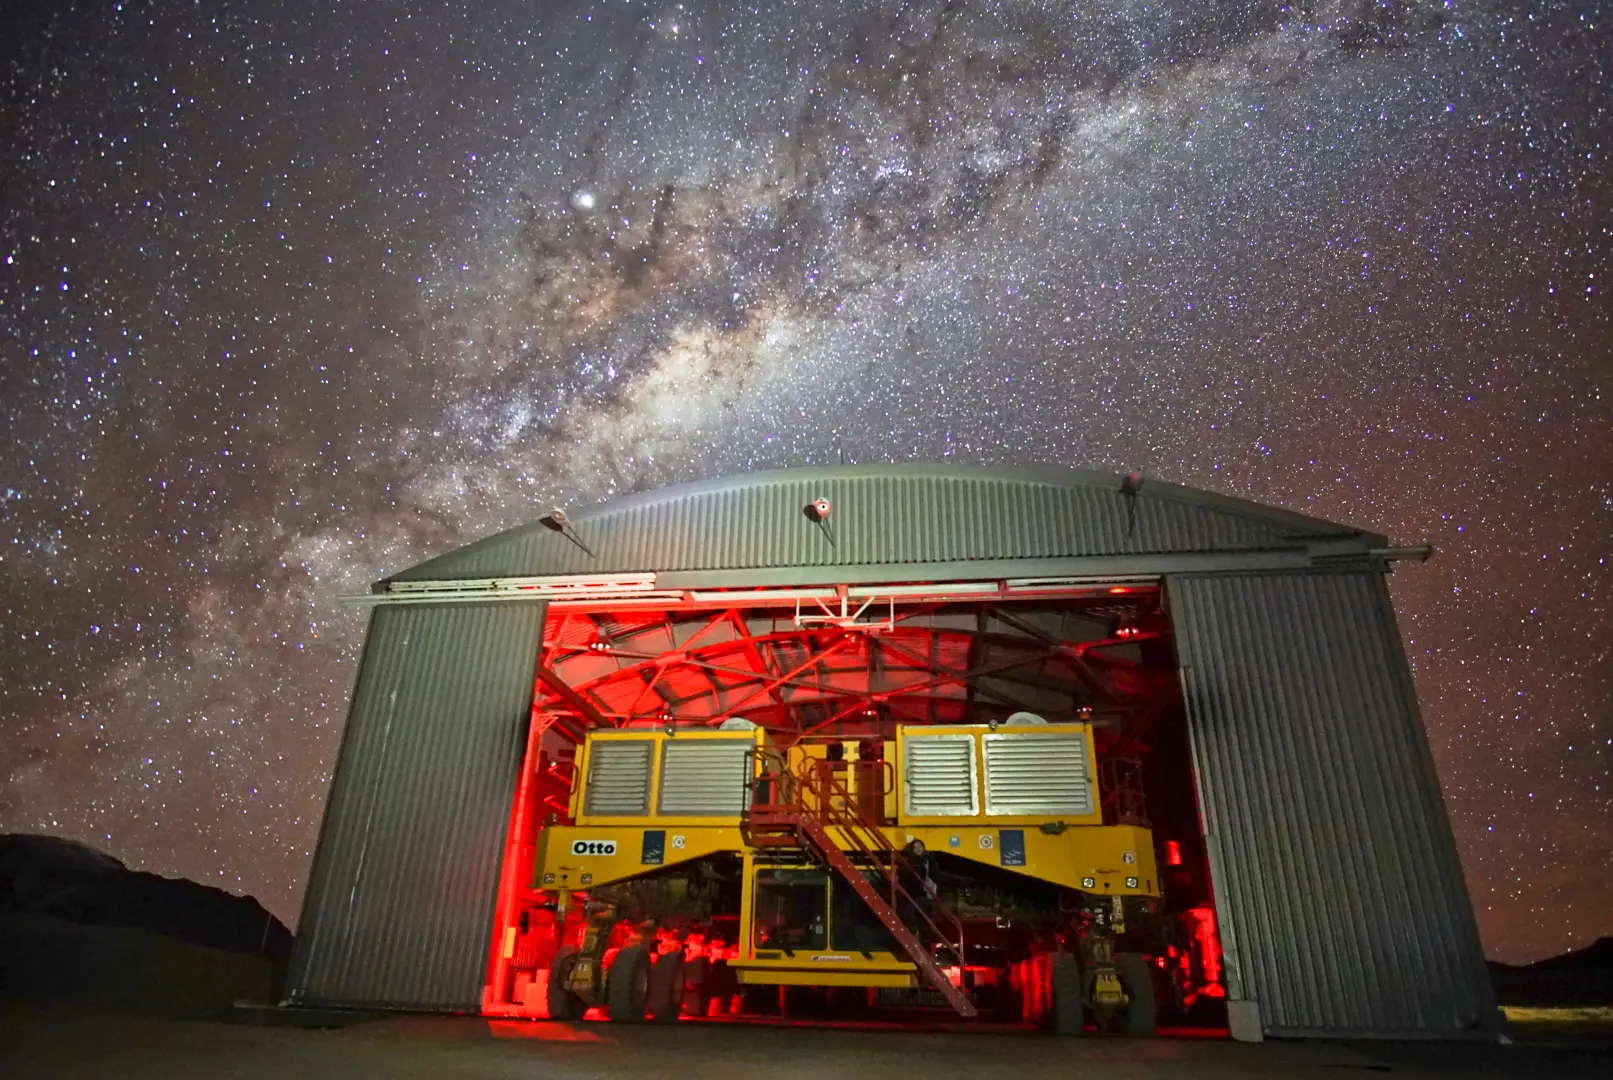

The transporter's lair in the AOS

The transporter's lair in the AOS.

Credit: Pablo Carrillo - ALMA (ESO/NAOJ/NRAO)